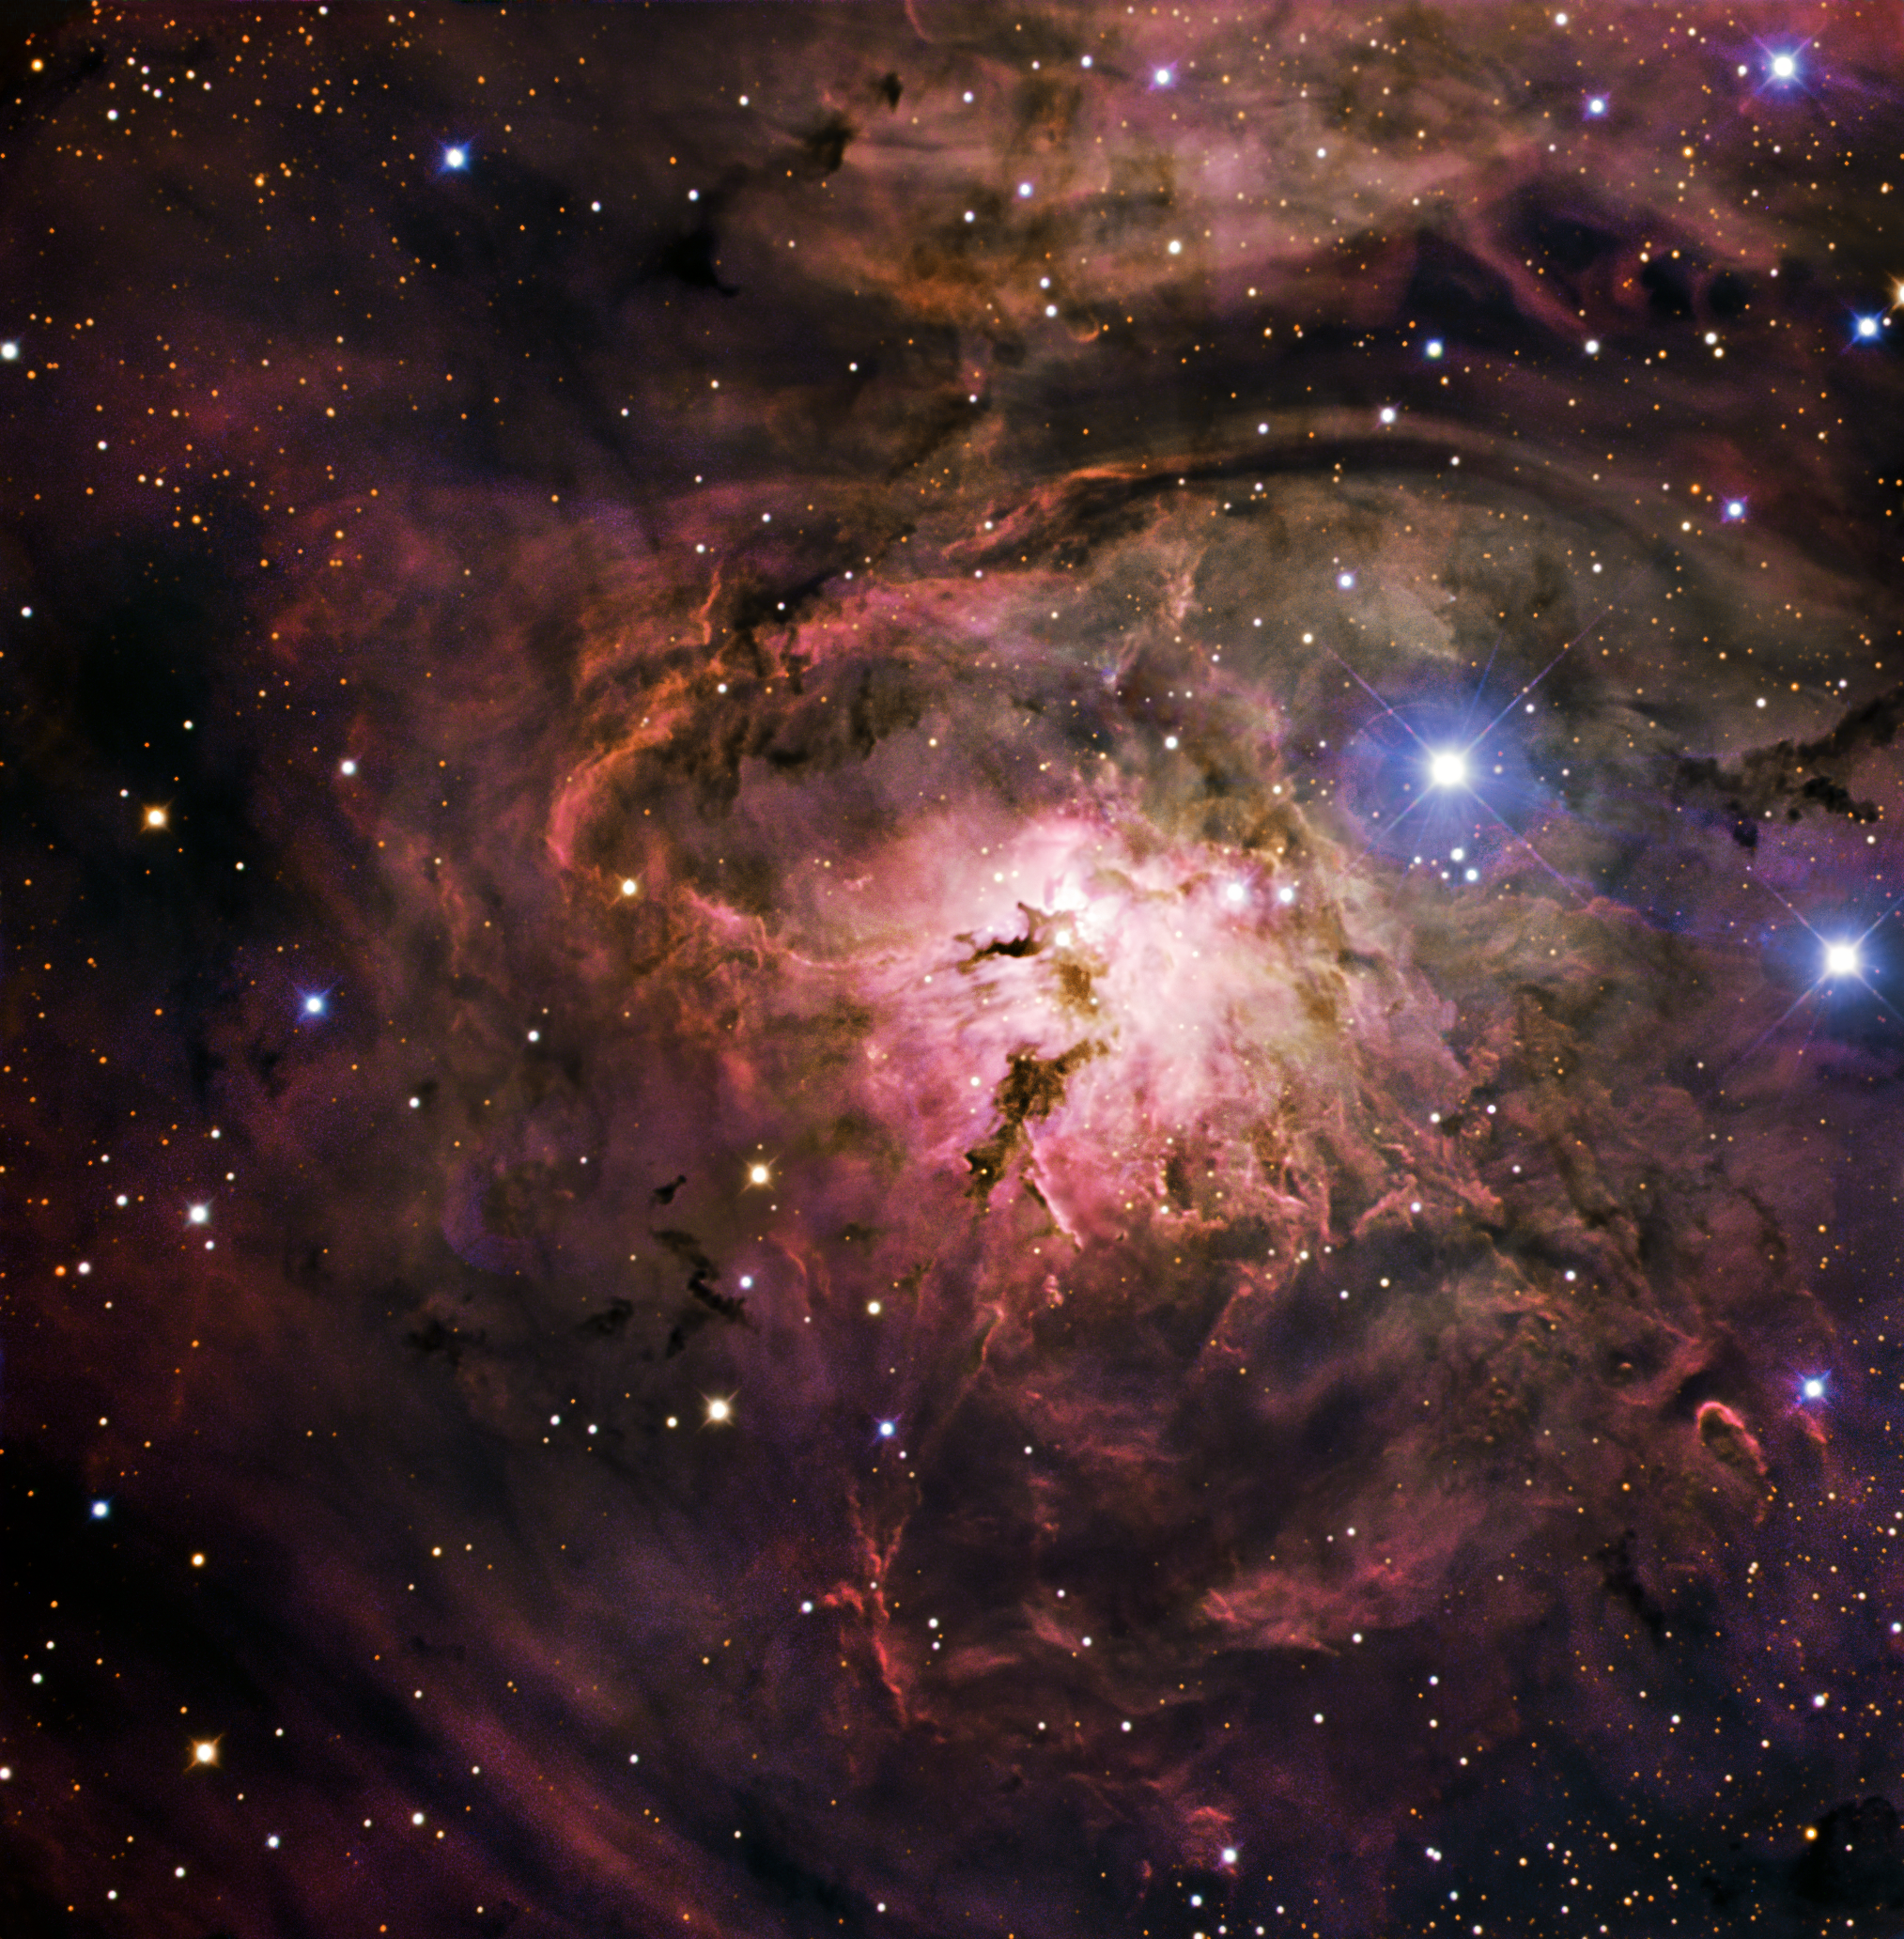

The glow of the Lagoon Nebula

Gas and dust condense, beginning the process of creating new stars in this image of Messier 8, also known as the Lagoon Nebula. Located four to five thousand light-years away, in the constellation of Sagittarius (the Archer), the nebula is a giant interstellar cloud, one hundred light-years across. It boasts many large, hot stars, whose ultraviolet radiation sculpts the gas and dust into unusual shapes. Two of these giant stars illuminate the brightest part of the nebula, known as the Hourglass Nebula, a spiralling, funnel-like shape near its centre. Messier 8 is one of the few star-forming nebulae visible to the unaided eye, and was discovered as long ago as 1747, although the full range of colours wasn’t visible until the advent of more powerful telescopes. The Lagoon Nebula derives its name from the wide lagoon-shaped dark lane located in the middle of the nebula that divides it into two glowing sections.

This image combines observations performed through three different filters (B, V, R) with the 1.5-metre Danish telescope at the ESO La Silla Observatory in Chile.

Credit: ESO/IDA/Danish 1.5 m/ R. Gendler, U.G. Jørgensen, K. Harpsøe